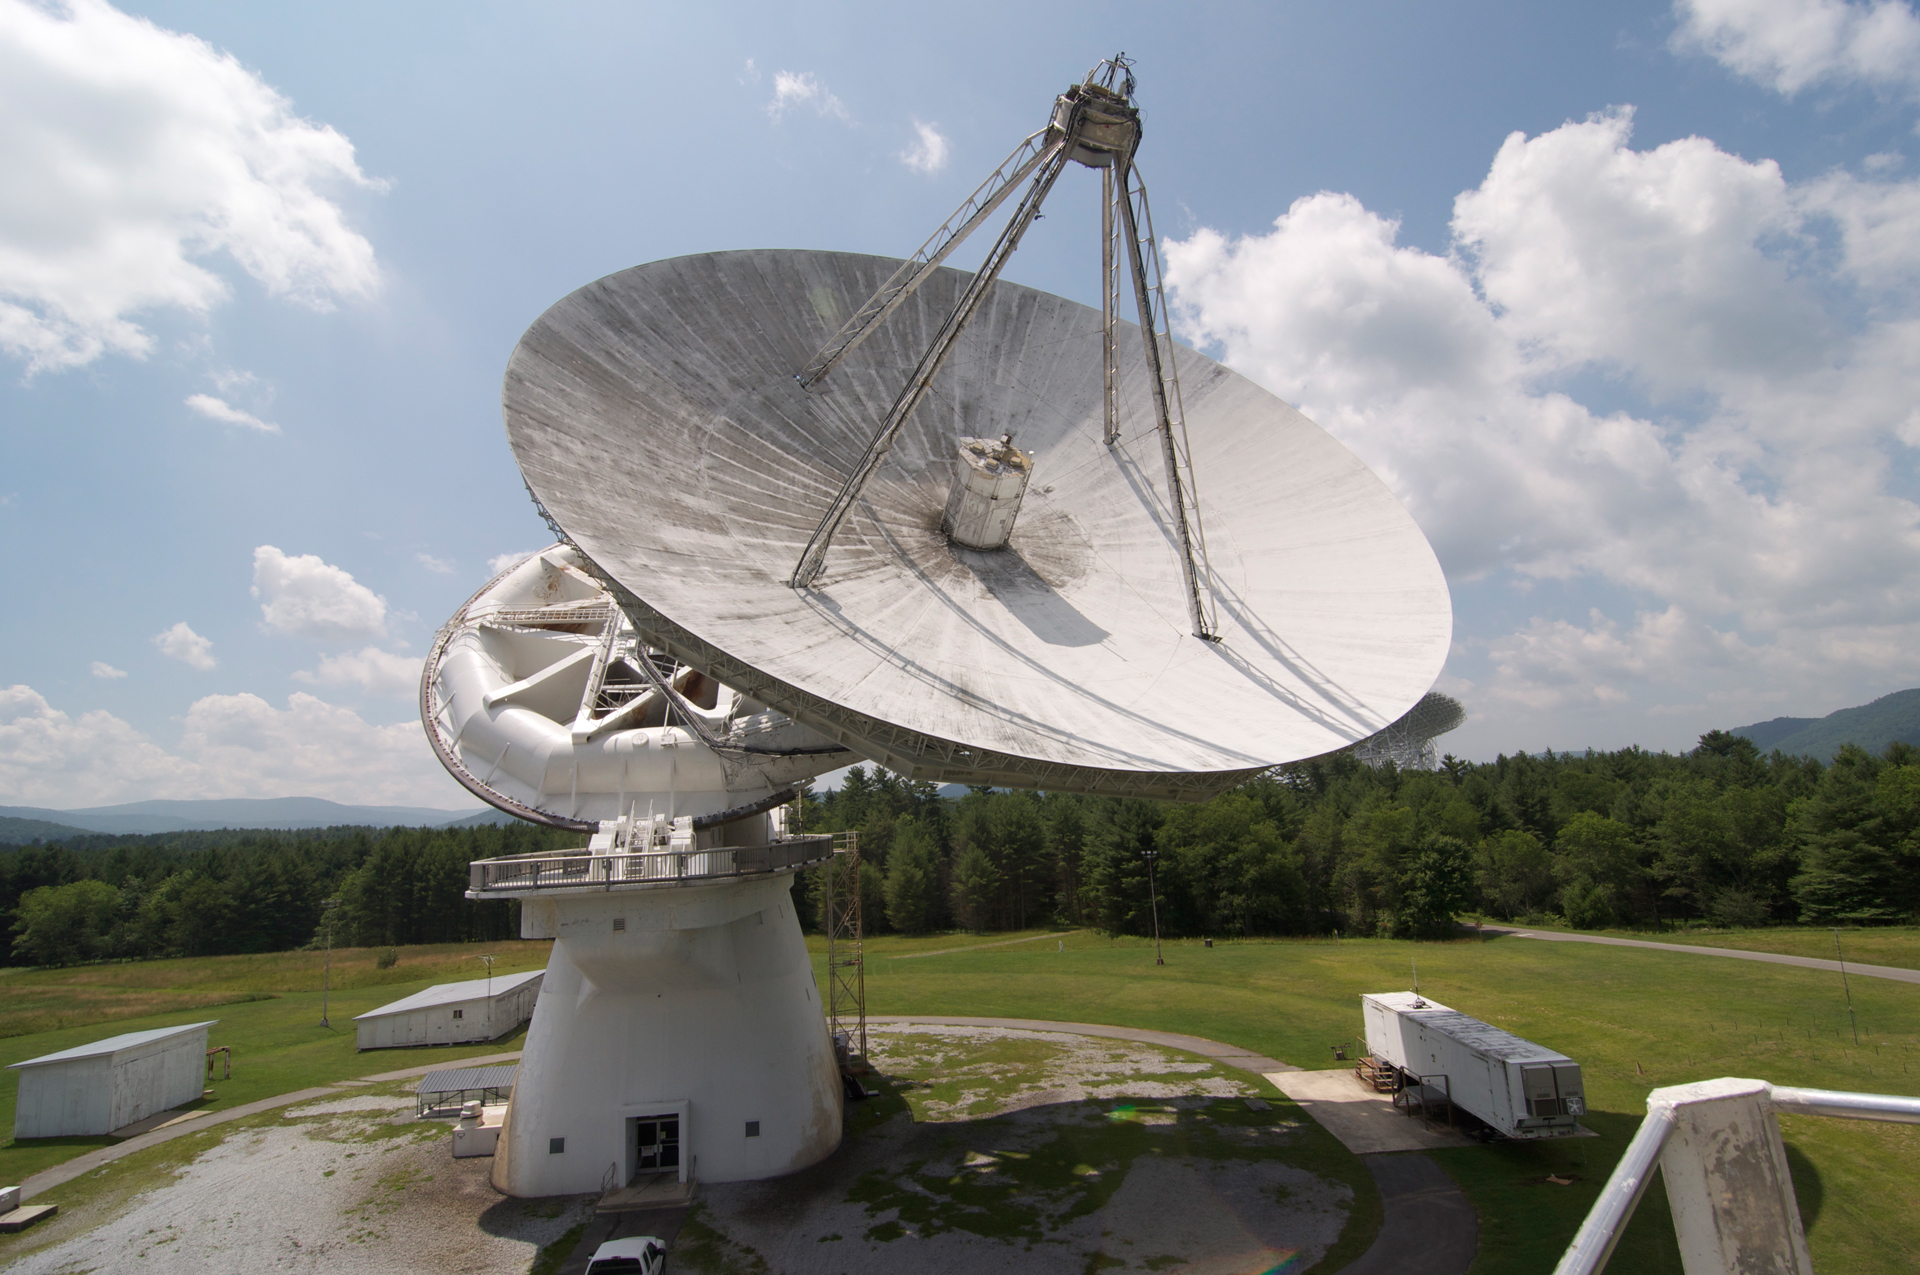

A 140-foot Contortionist

This 140-foot (43-meter) aluminum-clad parabolic dish antenna sits on the world's largest polar-aligned mount in Green Bank, West Virginia. The rounded yoke swivels around the central axis of the telescope which is aligned perfectly with the rotational axes of the Earth. The dish can swivel up and down, giving it a contortionist's amount of flexibility. In this way, the telescope can easily track objects in the sky as they appear to rise and set from the Earth's spin on its axis.

Credit: B. Saxton, NRAO/AUI/NSF